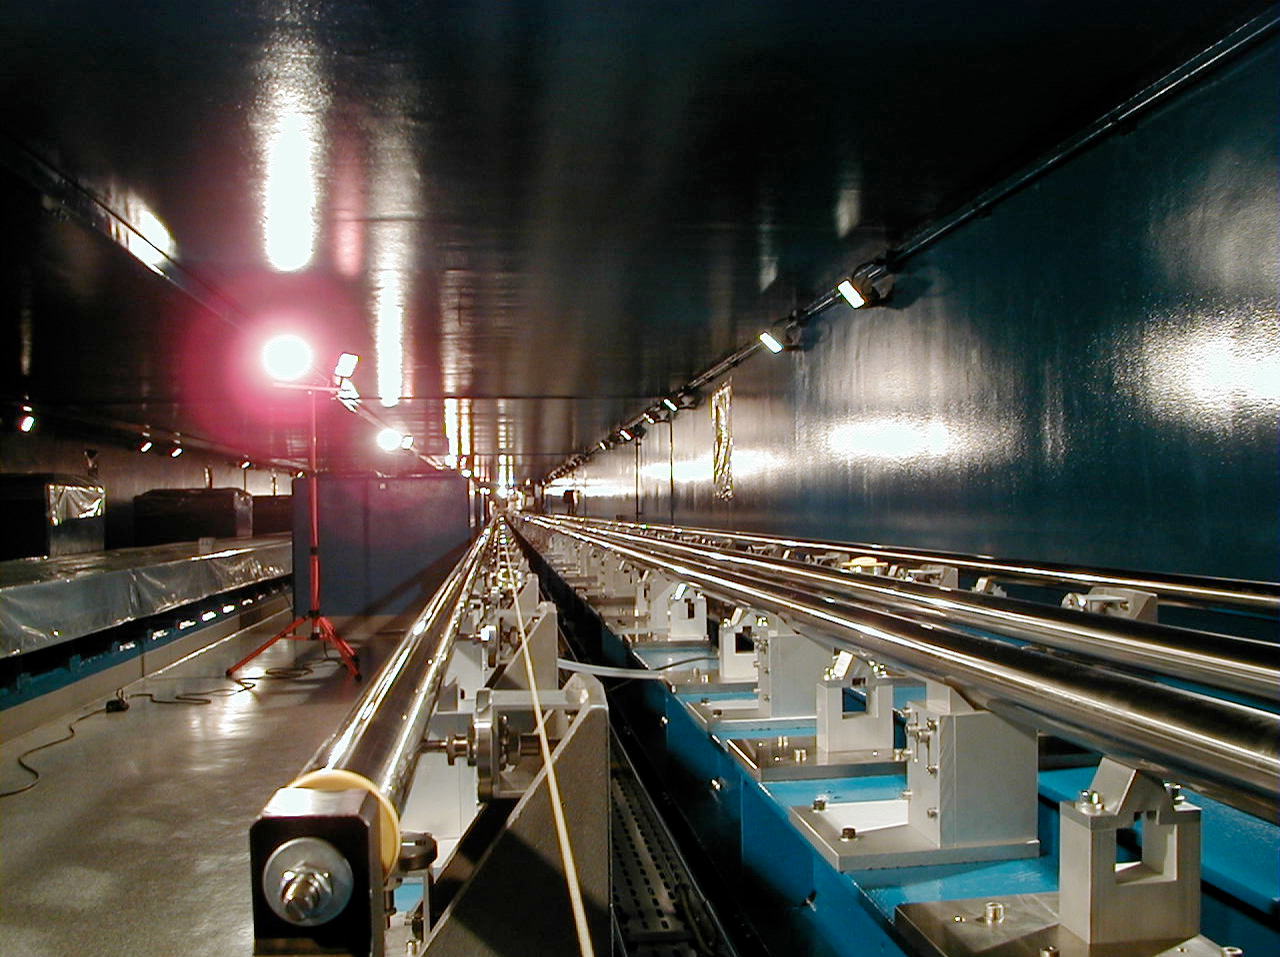

VLTI Delay Lines at the interferometric tunnel

A view along the Interferometric Tunnel, with the rails for two of the VLTI Delay Lines.

(This digital photo was obtained on September 10, 2000).

Credit: ESO